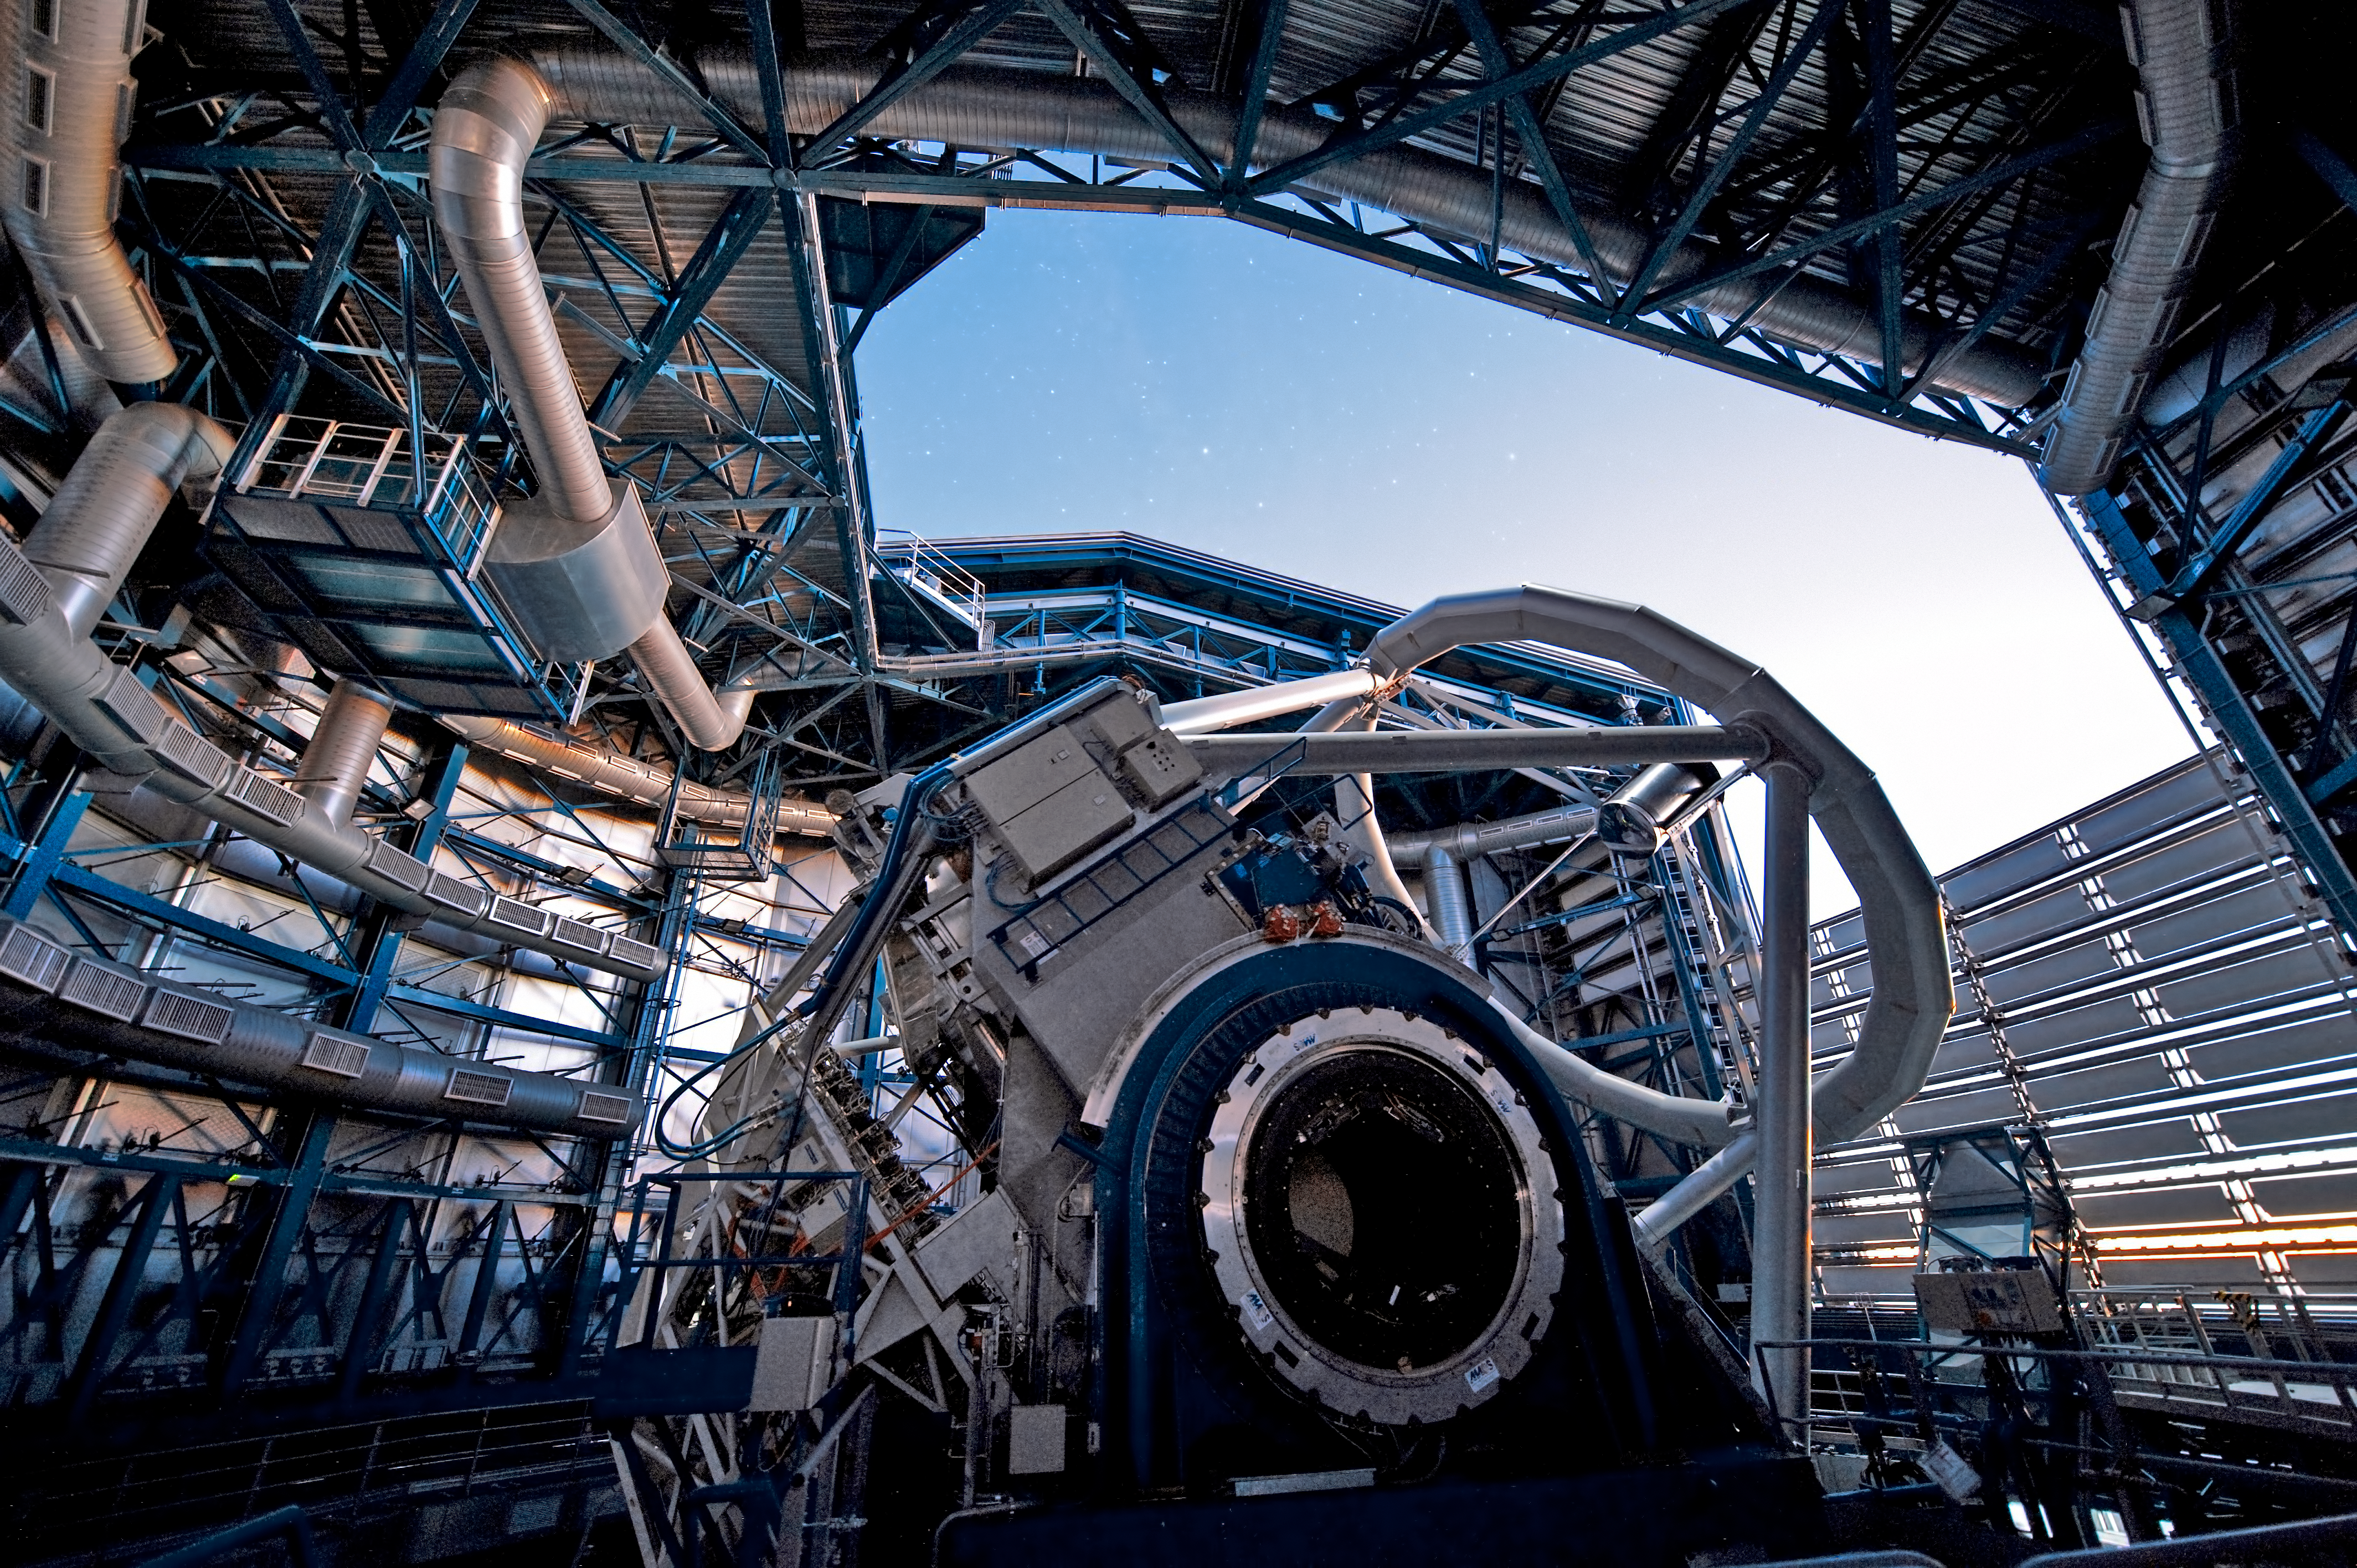

Collecting precious starlight*

As soon as the Sun sets over the Chilean Atacama Desert, ESO’s Very Large Telescope (VLT) begins catching light from the far reaches of the Universe. The VLT has four 8.2-metre Unit Telescopes such as the one shown in the photograph. Many of the photons — particles of light — that are collected have travelled through space for billions of years before reaching the telescope’s primary mirror. The giant mirror acts like a high-tech “light bucket”, gathering as many photons as possible and sending them to sensitive detectors. Careful analysis of the data from these instruments allows astronomers to unravel the mysteries of the cosmos.

The telescopes have a variety of instruments, which allow them to observe in a range of wavelengths from near-ultraviolet to mid-infrared. The VLT also boasts advanced adaptive optics systems, which counteract the blurring effects of the Earth's atmosphere, producing images so sharp that they could almost have been taken in space.

This image is available as a mounted image in the ESOshop.

Credit: ESO/José Francisco Salgado (josefrancisco.org)